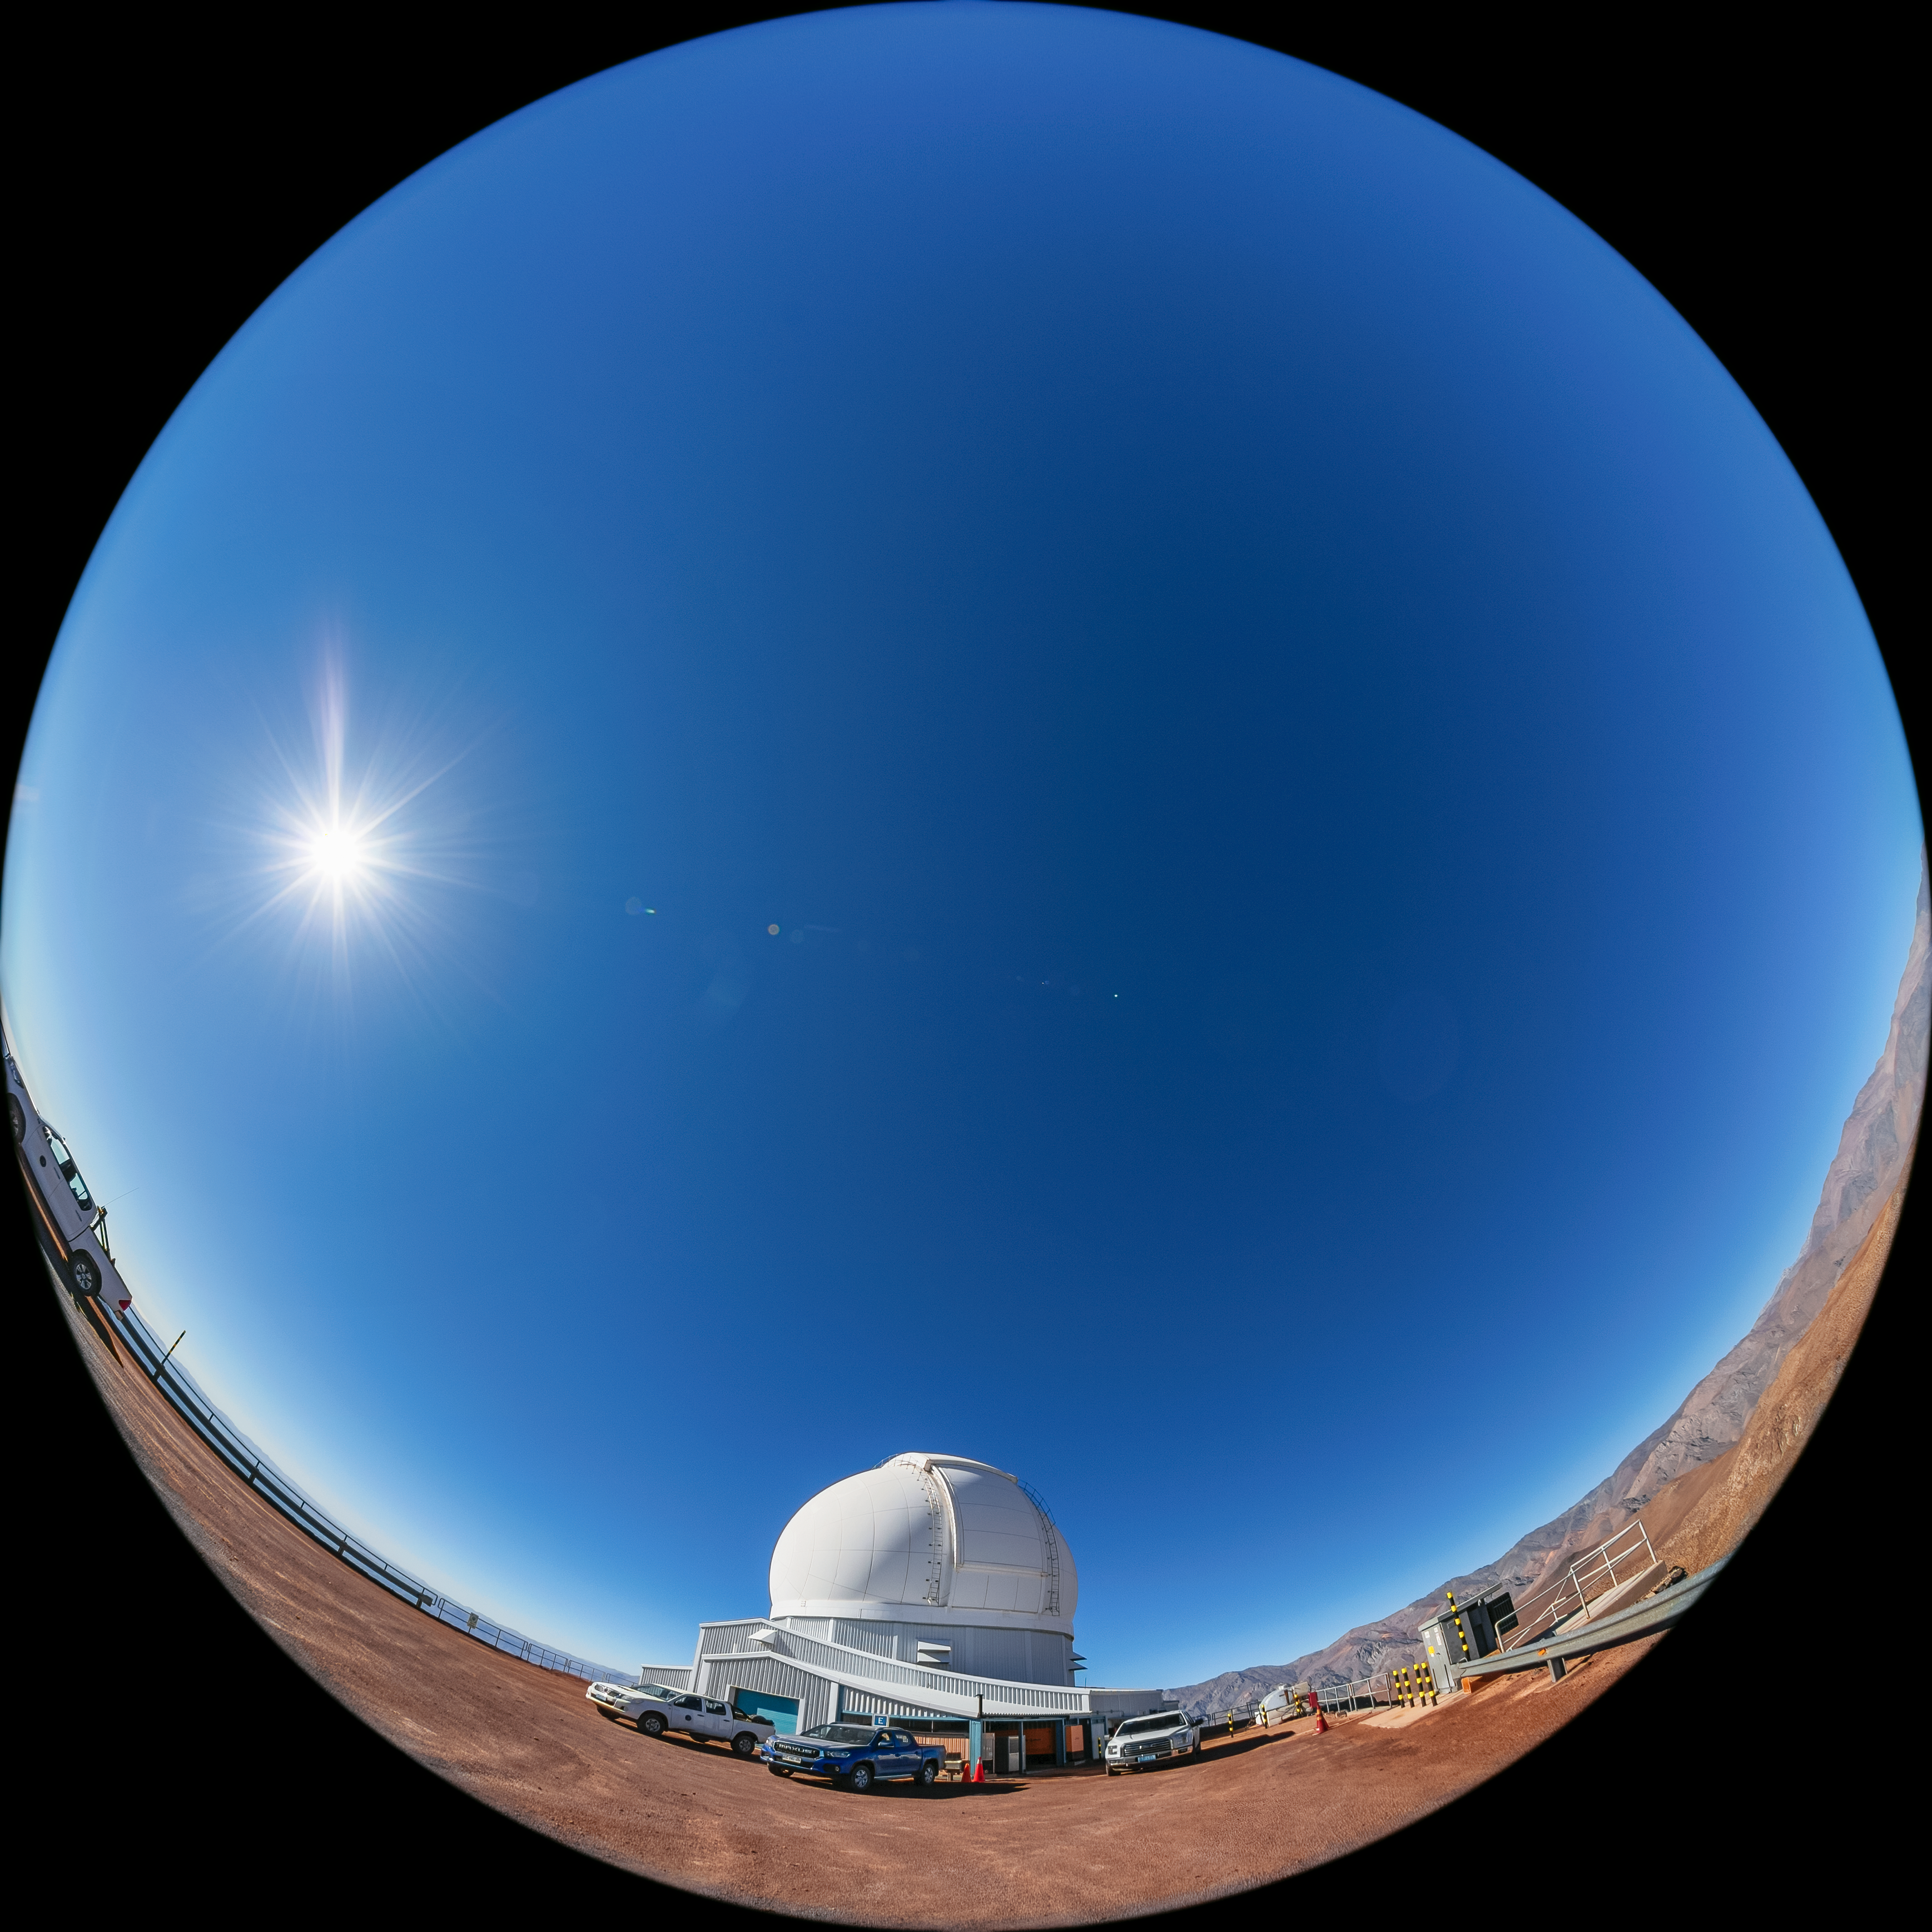

SOAR Telescope

A fulldome view of the 4.1-meter Southern Astrophysical Research (SOAR) Telescope at Cerro Pachón, Chile.

Credit: NOIRLab/NSF/AURA/ T. Matsopoulos